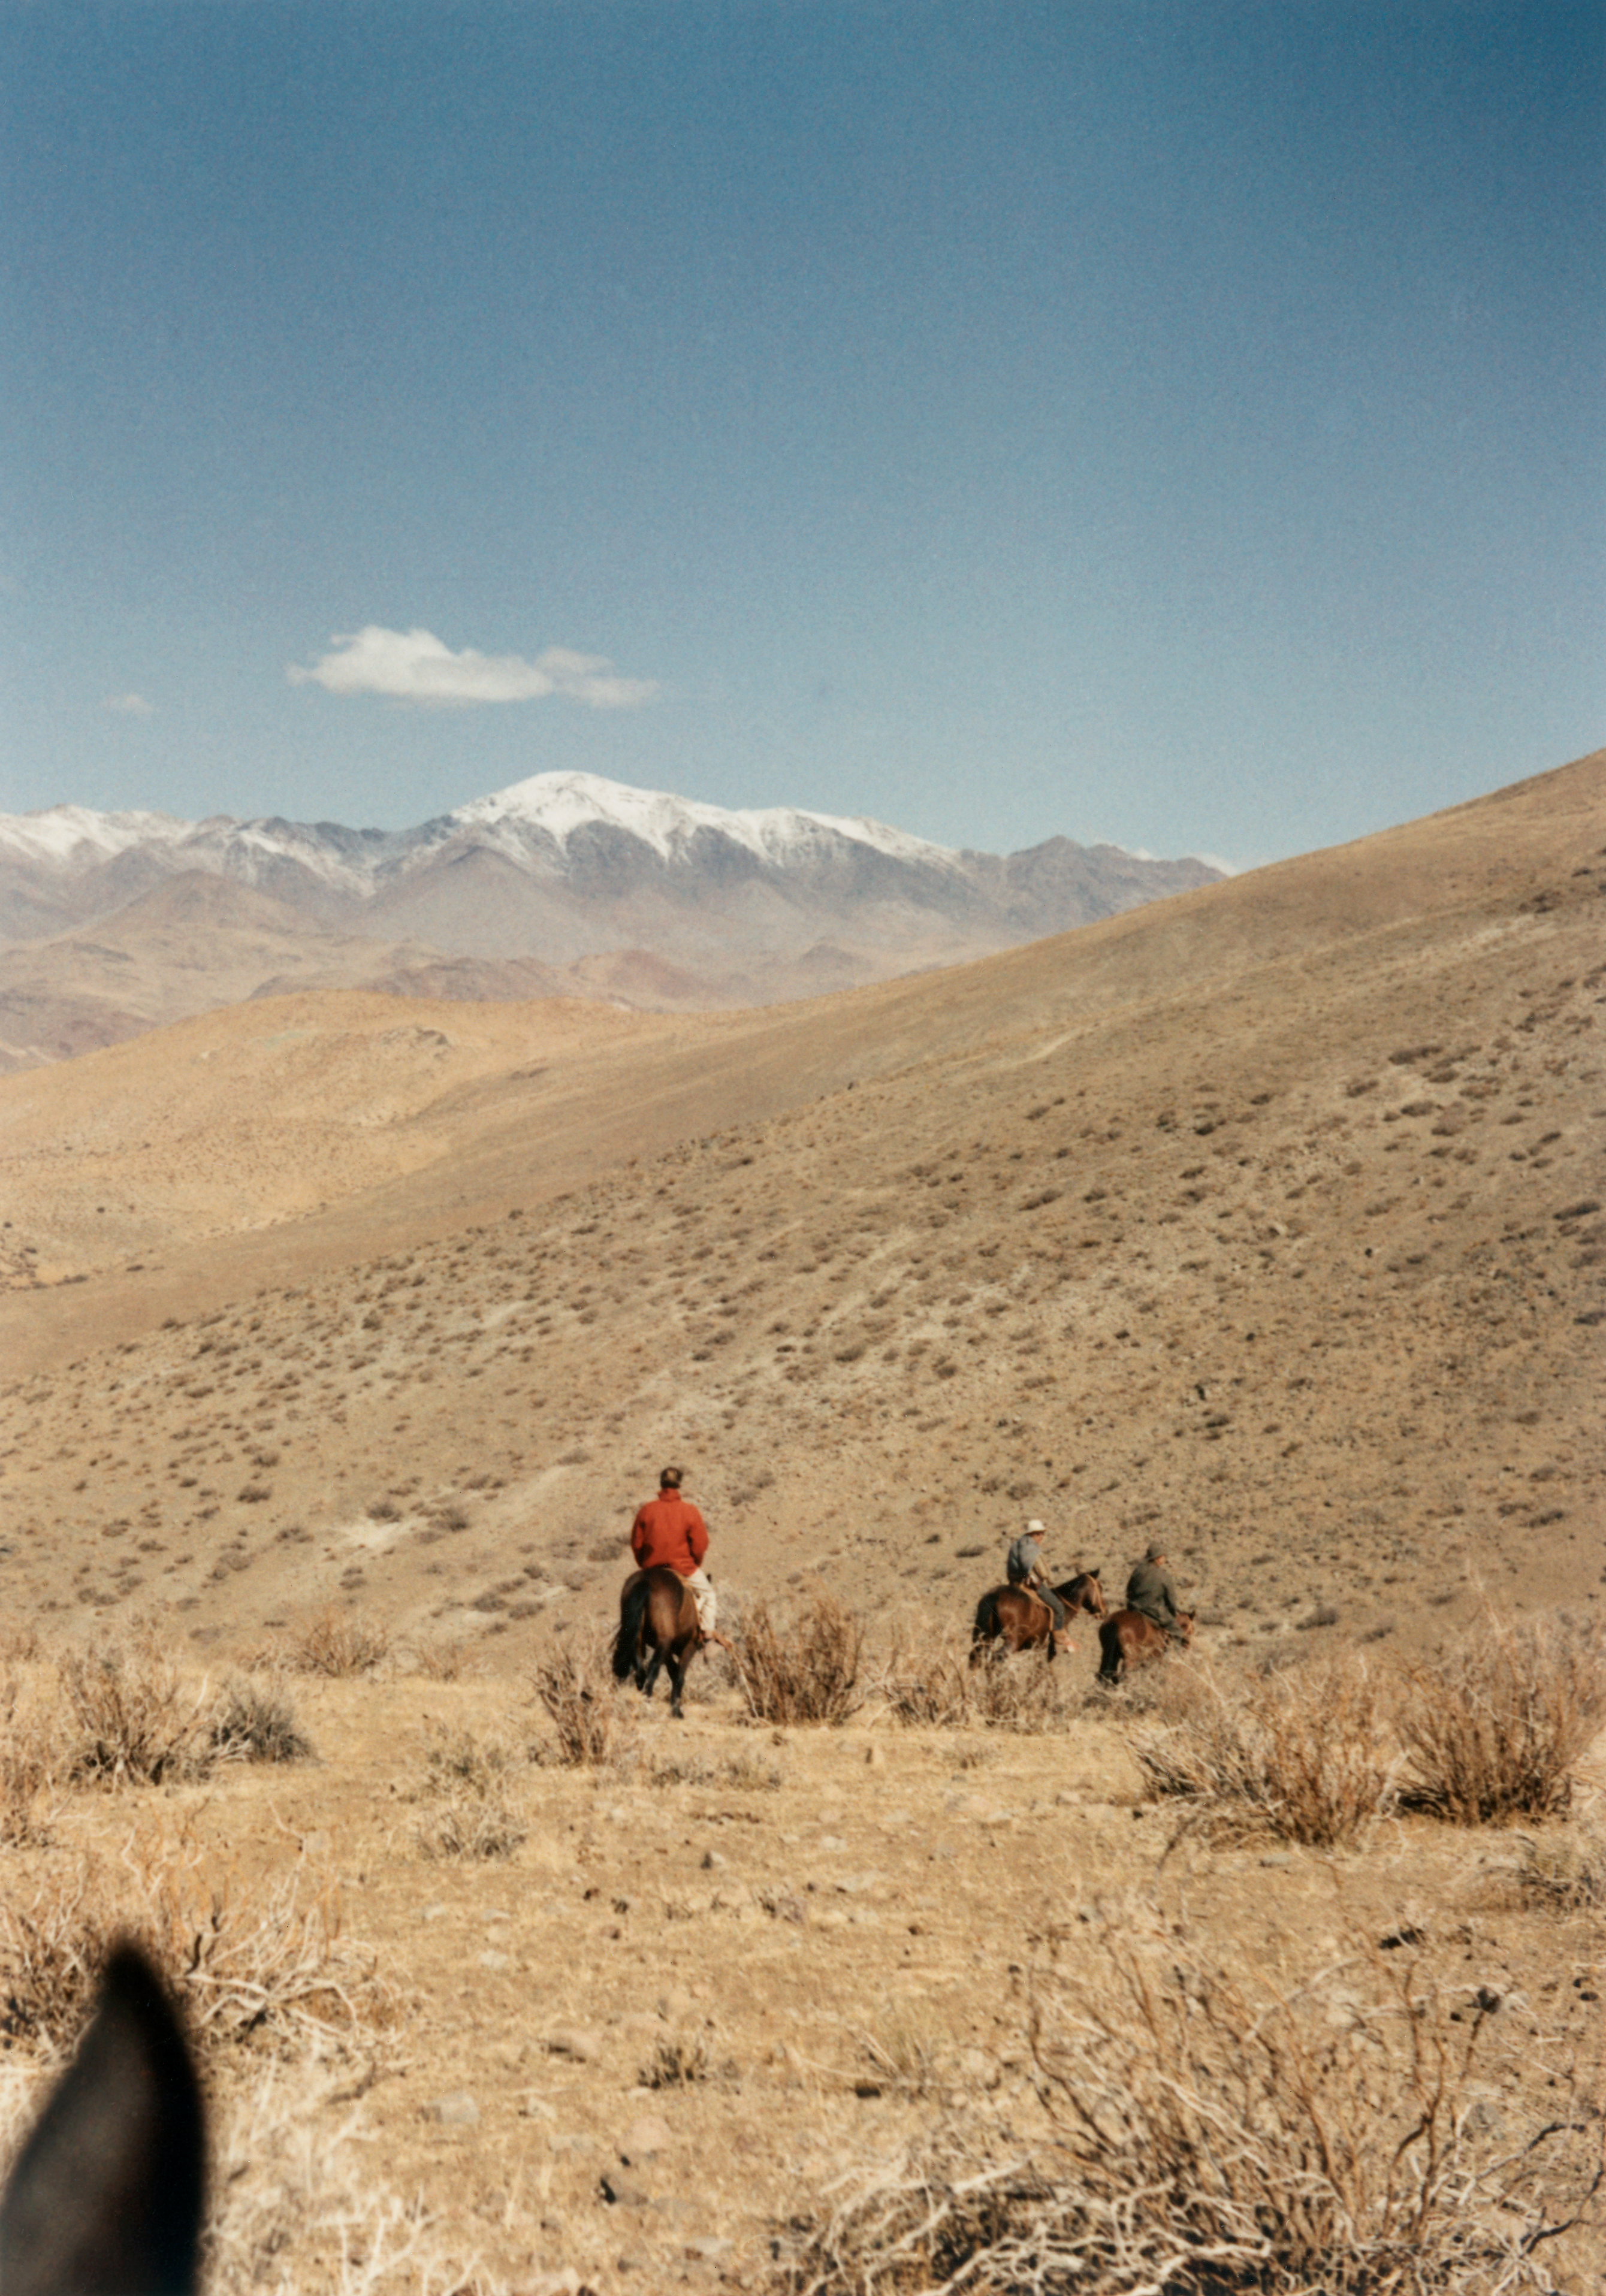

La Silla site search

This image shows de Vlaming, Andre Muller and Otto Heckman in October 1964 exploring La Silla, for planning of the location of the telescope buildings and the associated facilities.

Credit: ESO